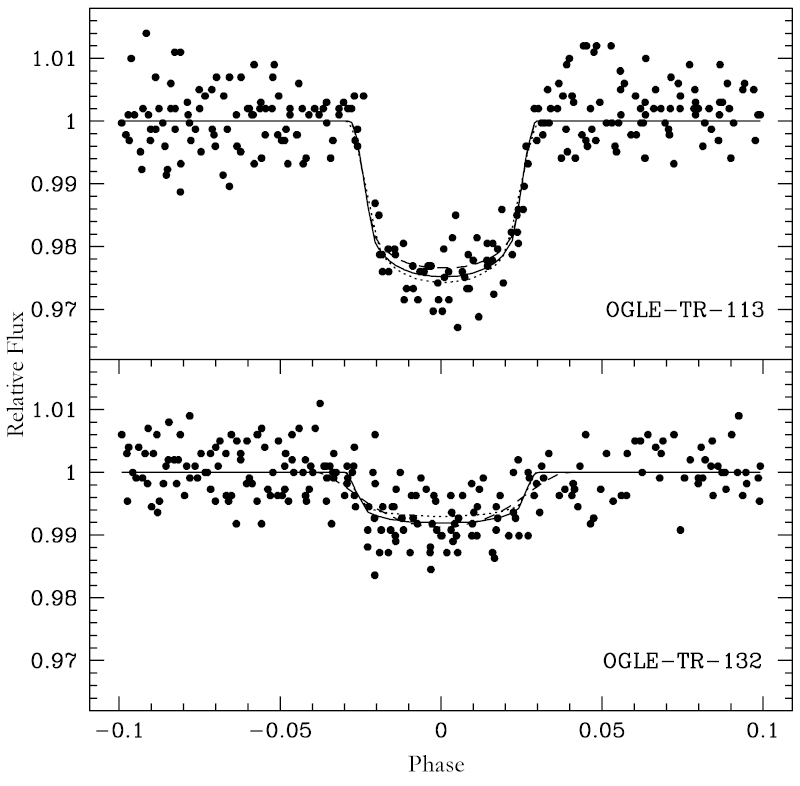

Brightness "dips" caused by two transiting exoplanets

Brightness "dips" of the stars OGLE-TR-113 (upper) and OGLE-TR-132 (lower), as observed during the OGLE survey. It is now known that they are caused by transiting extra-solar planets (exoplanets) of the new "very hot Jupiter" class. The abscissa represents the orbital phase (one revolution = 1) and the ordinate the relative brightness. As can be seen the brightness variations are of the order of 3 % (upper) and 1% (lower), respectively.

Credit: ESO